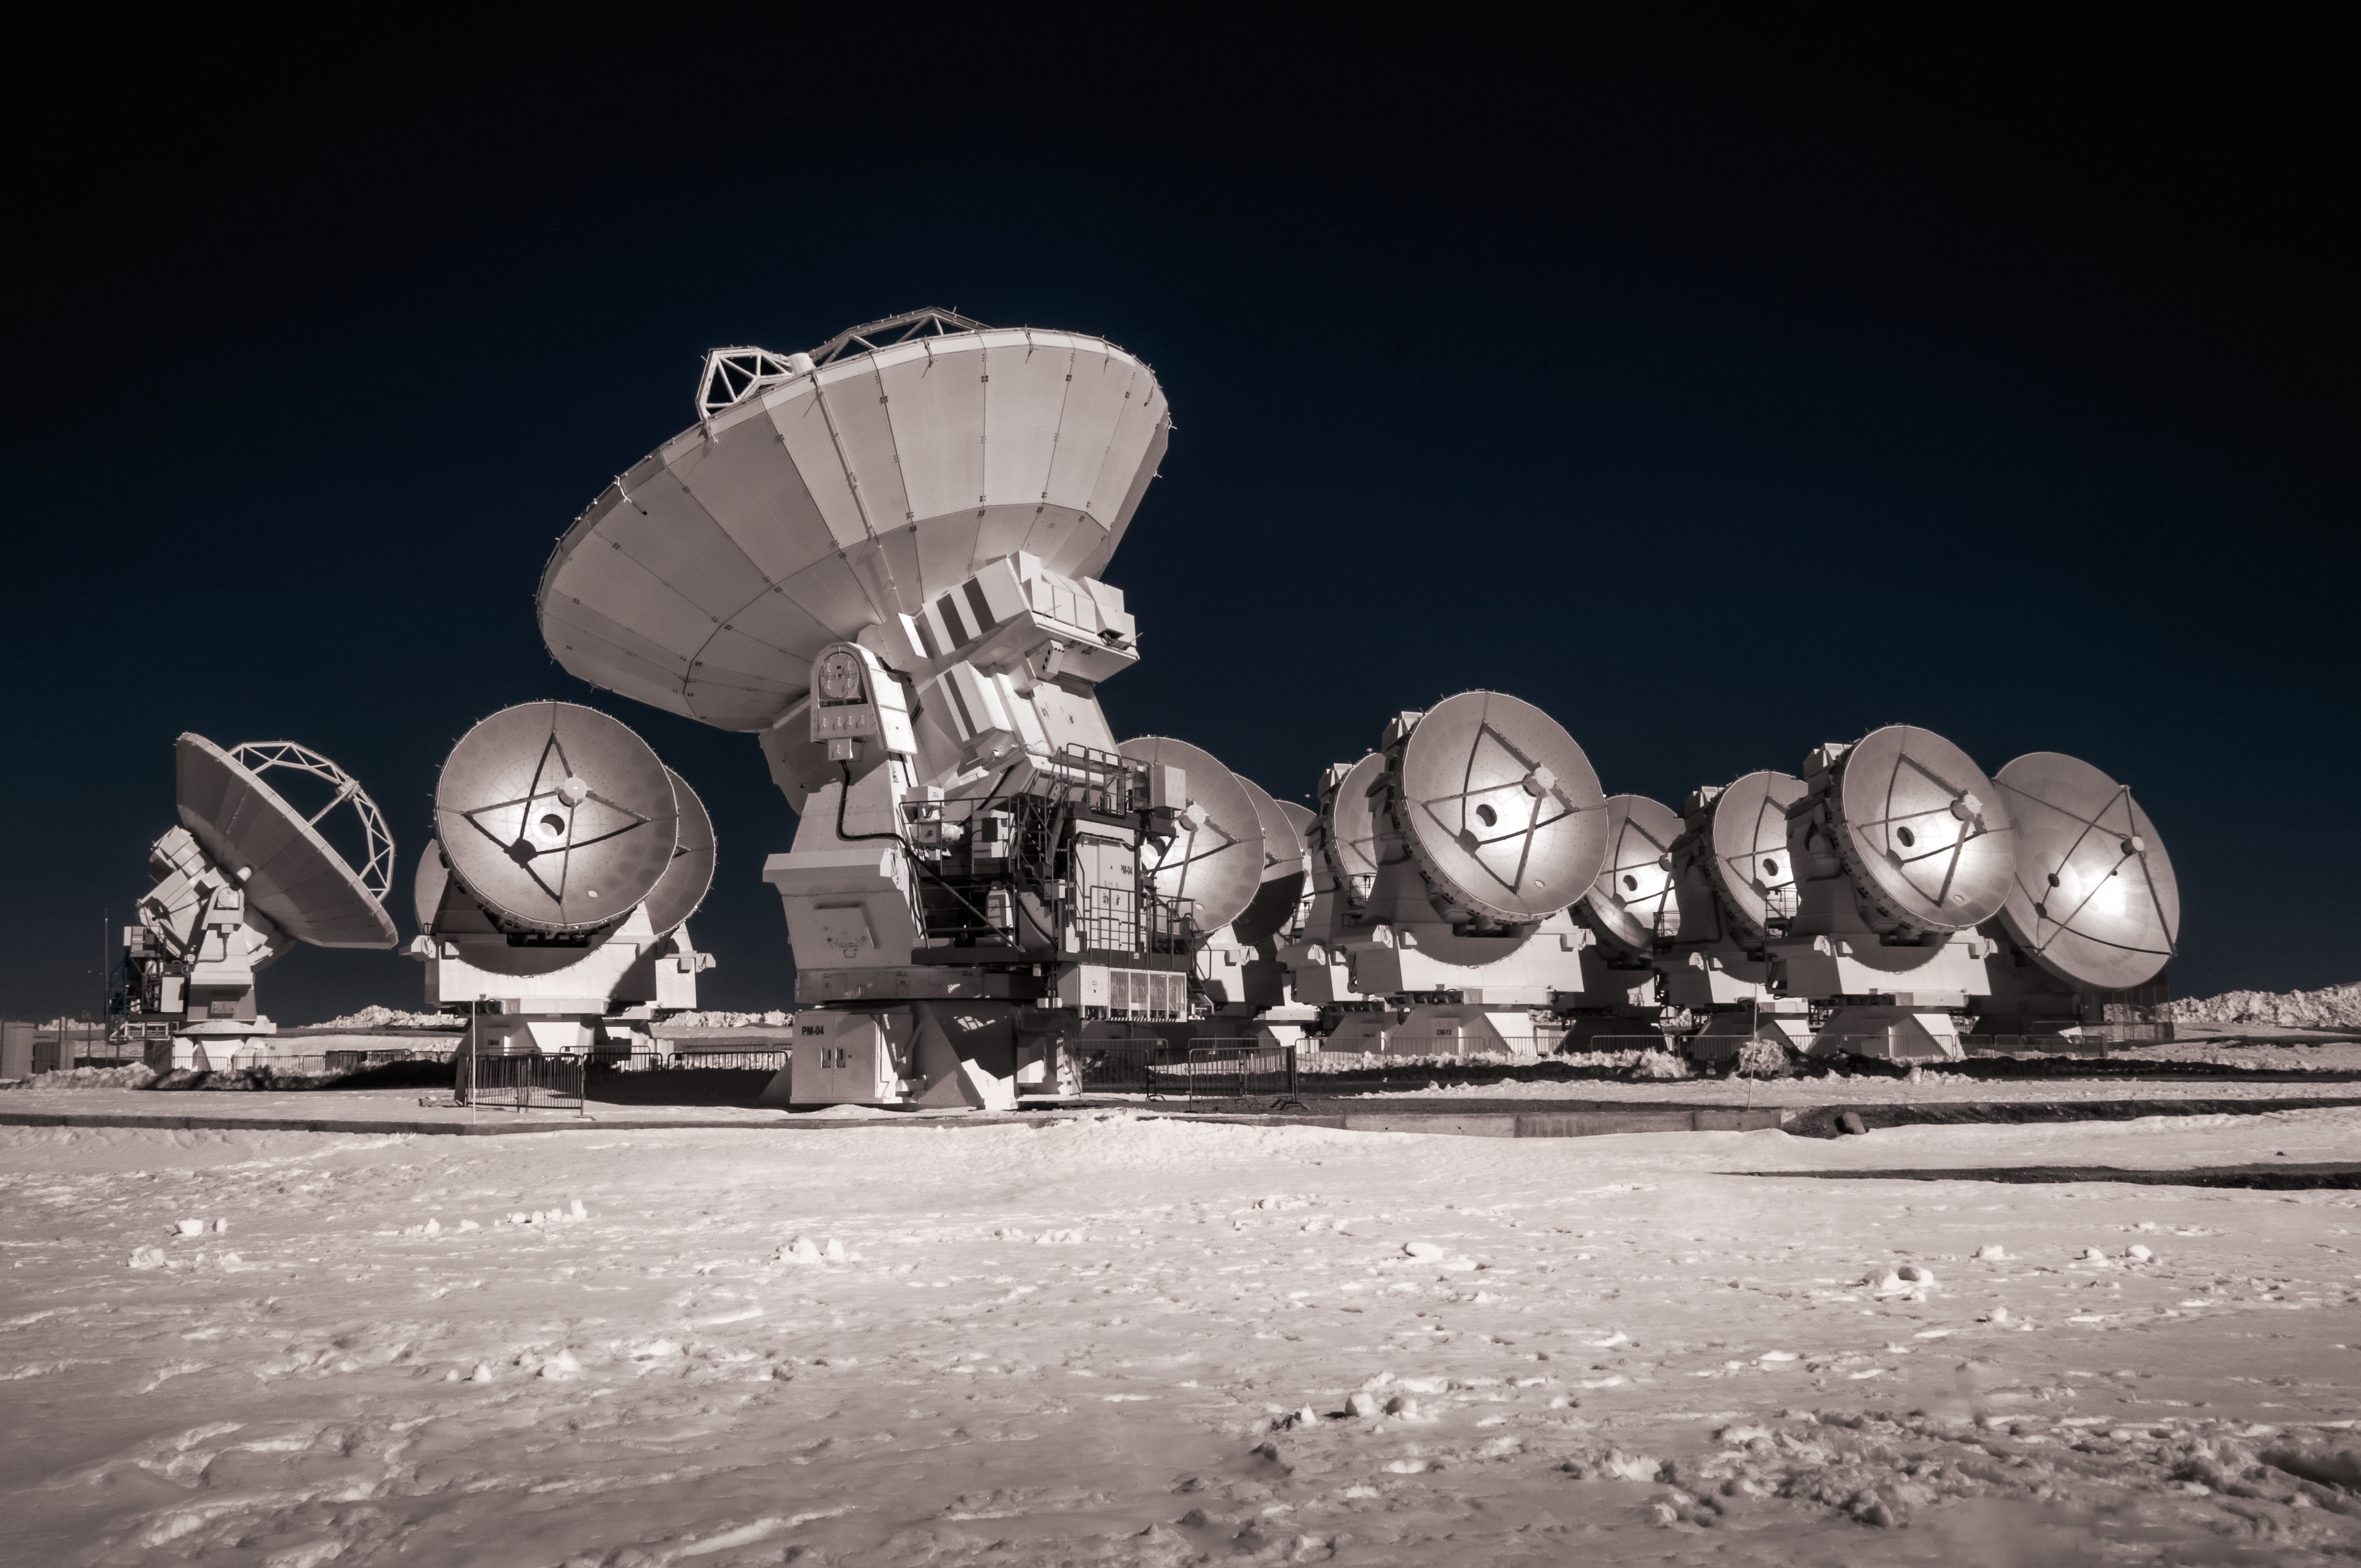

Snowy ALMA antennas

An assortment of ALMA antennas huddle together on the snowy Chajnantor Plateau, located in the Chilean Atacama desert. ALMA consists of a collection of 12-metre and 7-metre radio dishes, built by the different partners involved in the project.

Credit: ESO/A. Ghizzi Panizza (www.albertoghizzipanizza.com)